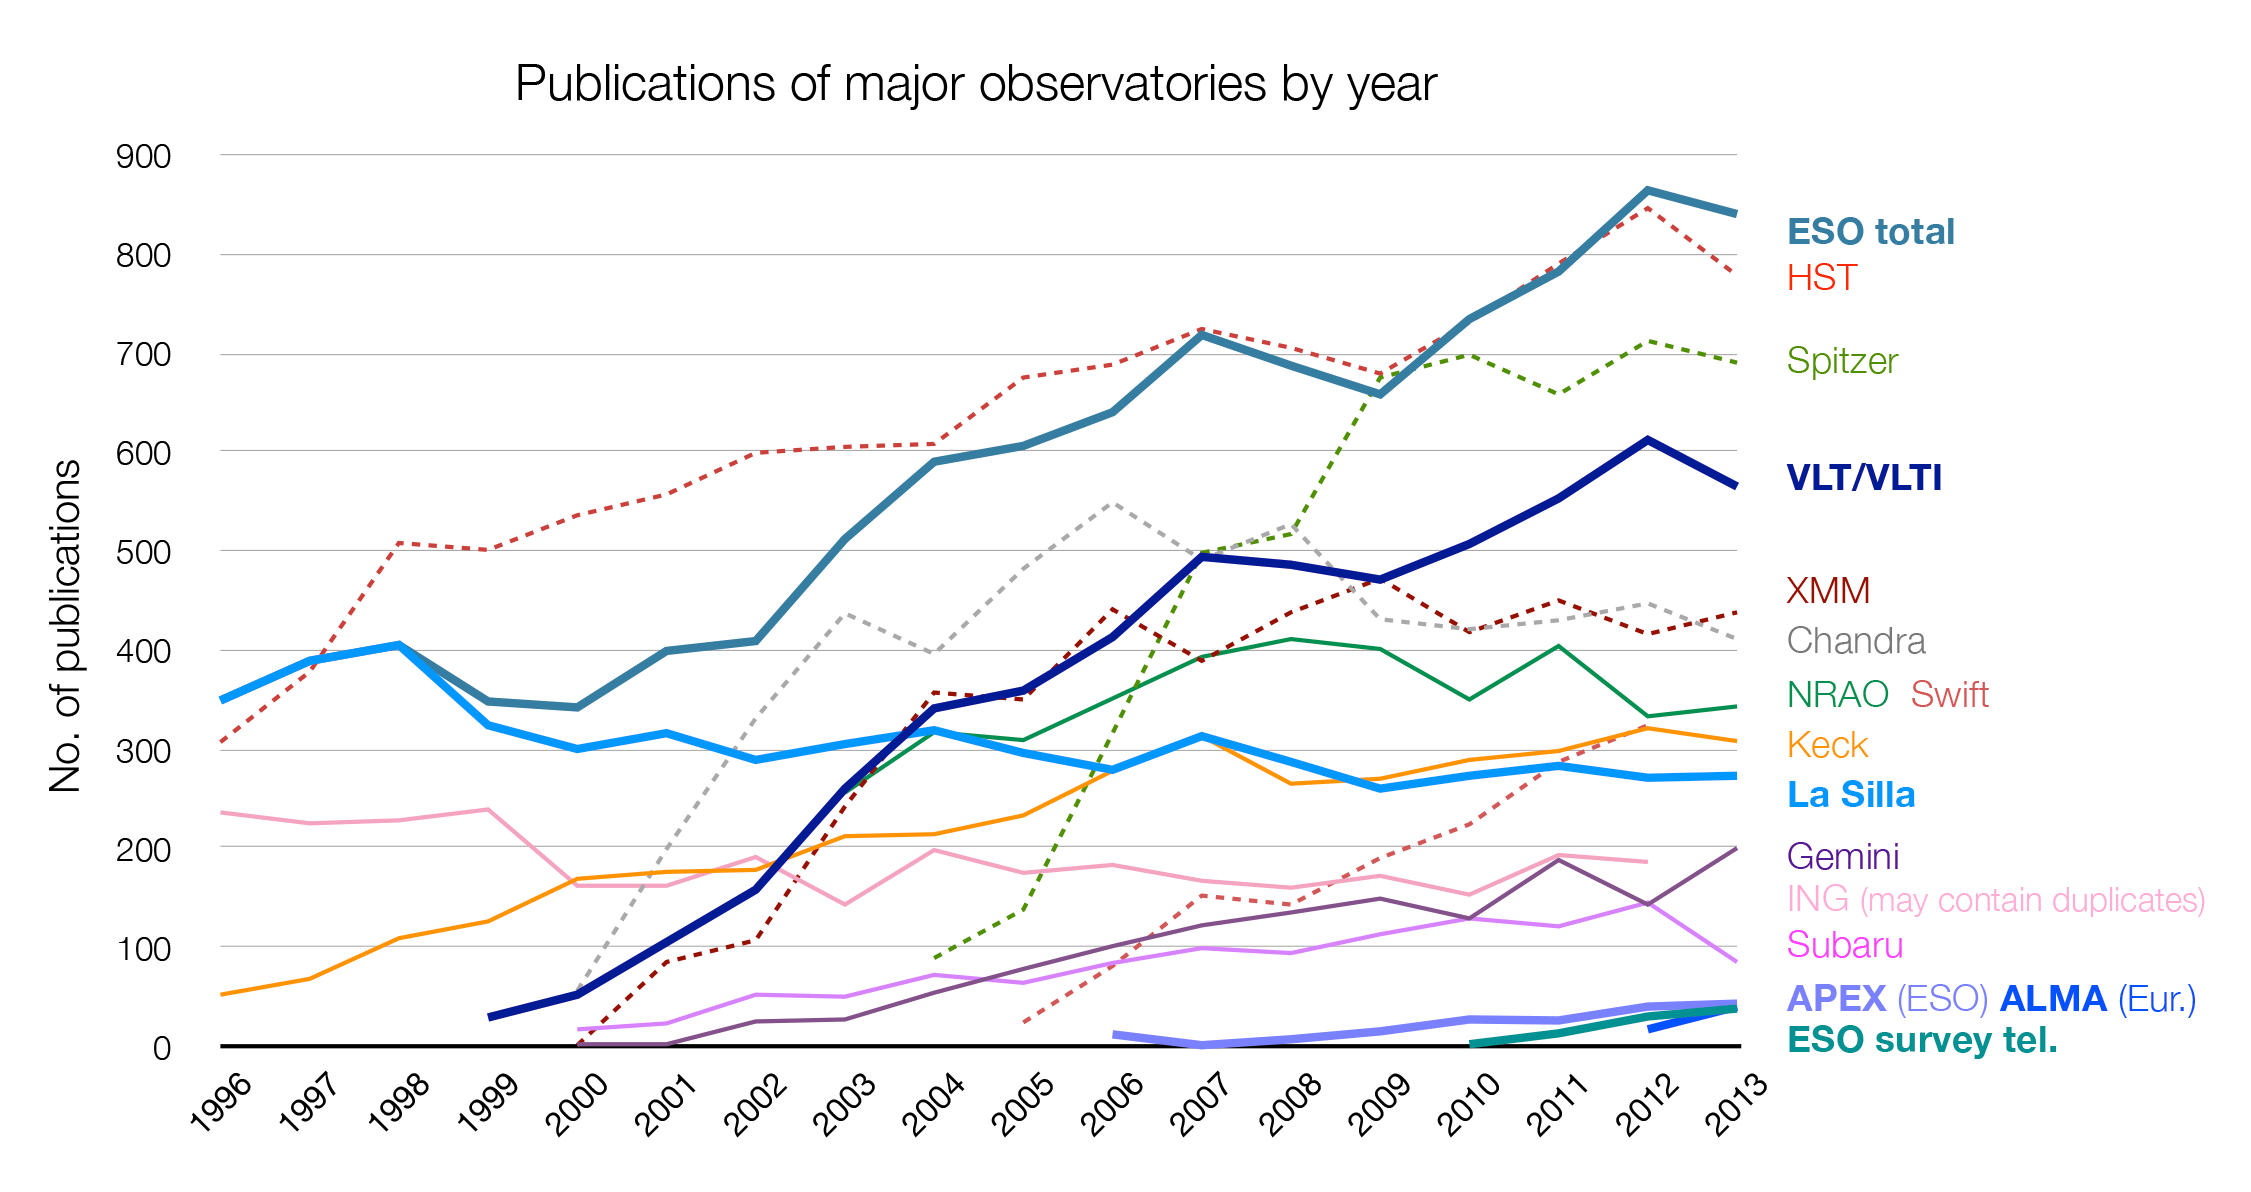

Number of papers published using observational data from different observatories

The number of refereed papers published based on data from ESO and other telescopes over the period 1996 to the 2013. These numbers are from the ESO Telescope Bibliography (telbib). Note that the selection criteria for inclusion or exclusion of papers vary among observatories.

Credit: ESO